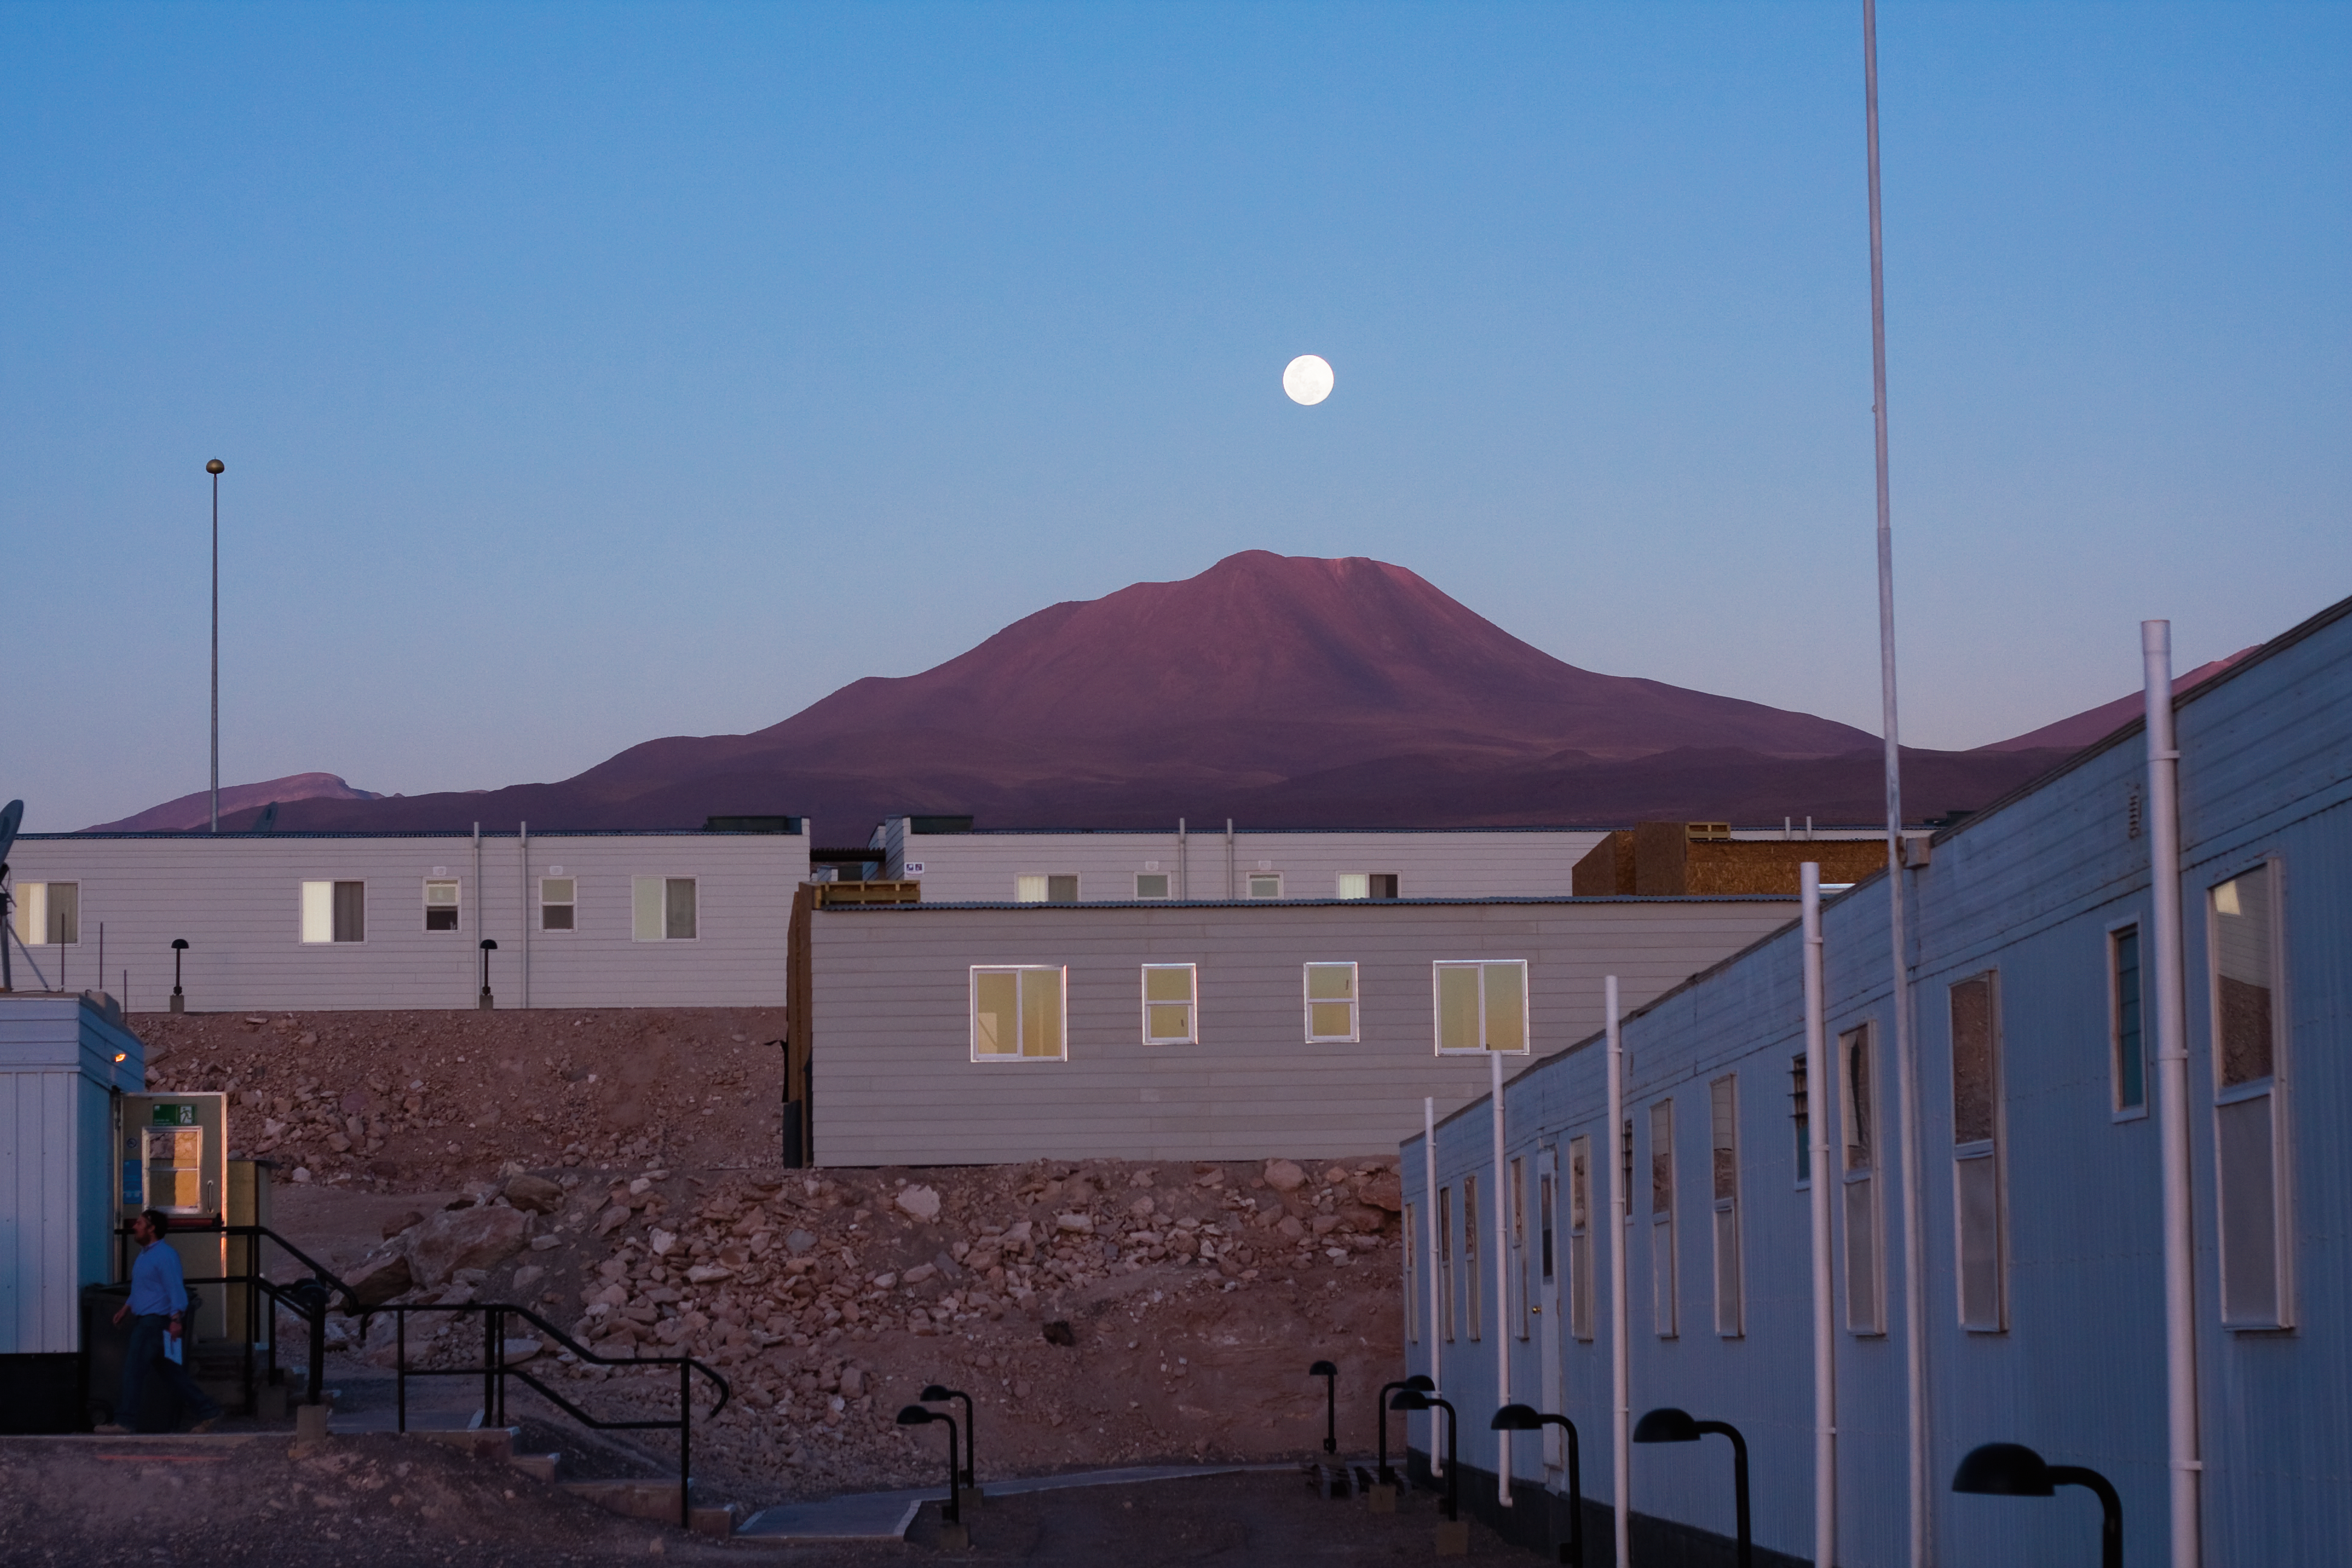

Moonrise over the ALMA Operations Support Facility

Moonrise over the ALMA (Atacama Large Millimeter/submillimeter Array) Operations Support Facility (OSF) in Chile. ALMA is the largest ground-based astronomy project in existence, and will be comprised of a giant array of 12-m submillimetre quality antennas, with baselines of several kilometres. An additional, compact array of 7-m and 12-m antennas will complement the main array. Construction of ALMA started in 2003 and will be completed in 2012. The ALMA project is an international collaboration between Europe, East Asia and North America in cooperation with the Republic of Chile.

Credit: H. Sommer/ALMA (ESO/NAOJ/NRAO)